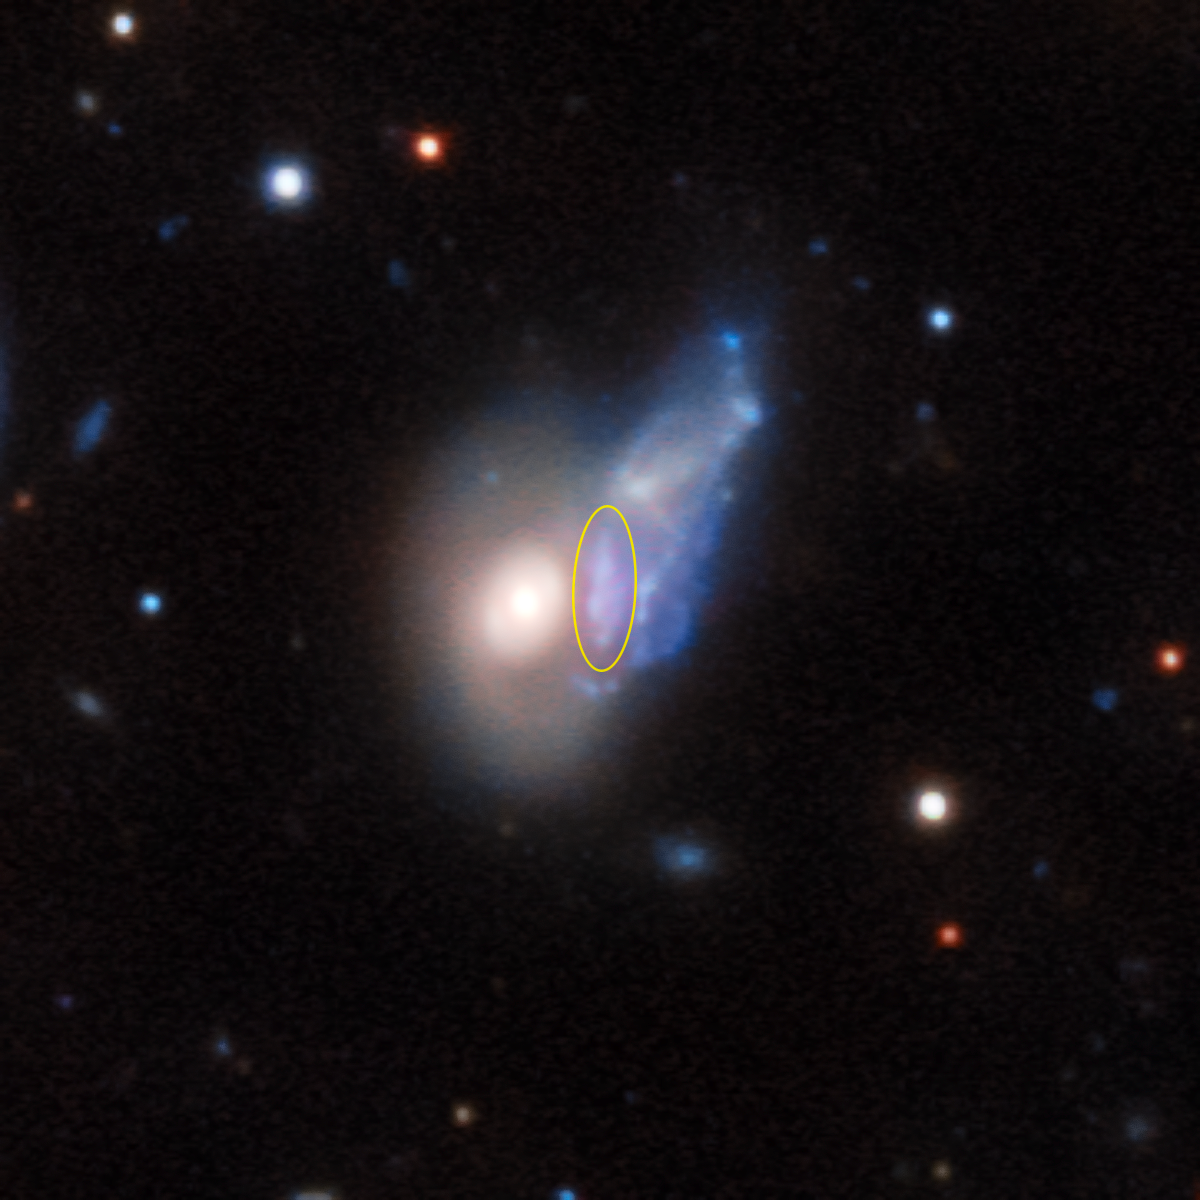

An echo of light (annotated)

This image of the intriguing ShaSS 622-073 system shows a light echo — the first ever to be observed between two galaxies — in great detail (highlighted with a yellow circle). The light echo is a delicate reminder of the one-time glory of the galaxy ShaSS 073, which has dramatically reduced in luminosity over the last 30 000 years.

Credit: ESO Acknowledgements: P. Merluzzi (INAF-Osservatorio Astronomico di Capodimonte, Italy)